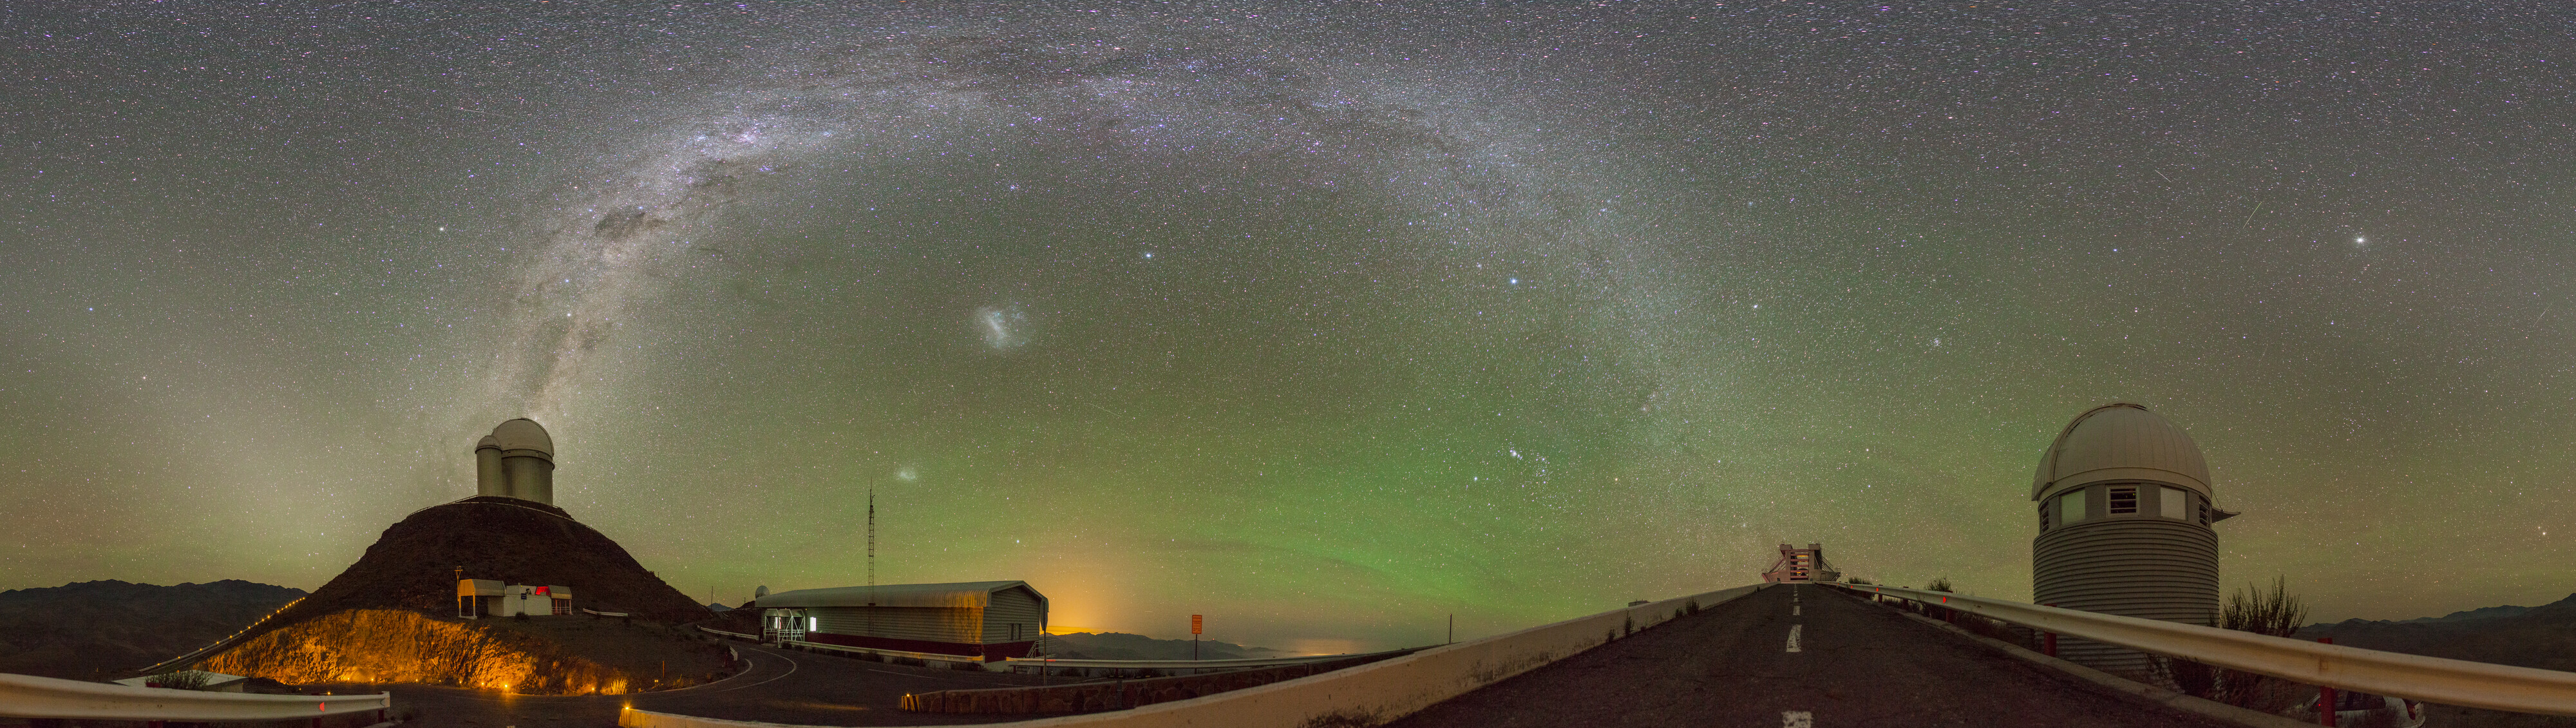

La Silla gets the green light

The magical green glow that dominates the sky in this Picture of the Week is airglow. You won’t be able to see it with the naked eye, but sensitive cameras can capture this faint light emitted by the Earth’s atmosphere, though only in the darkest of places. It reveals itself where there is little light pollution, like here at ESO’s La Silla Observatory, on the outskirts of the Chilean Atacama Desert.

With its green colour, the airglow’s continuous presence in the sky is not to be confused with the dynamic, dancing auroras. Airglow is a chemical process triggered by ultraviolet radiation from the Sun, which causes atoms in the upper atmosphere to emit very faint light. Auroras, on the other hand, are caused by charged particles catapulted into the Earth’s magnetic field. And while auroras are elusive and short-lived spectacles, airglow is more like quiet background music. The green glow here is caused by oxygen atoms, but it can also be red or yellow, depending on the type of atoms or molecules that cause them.

From left to right we can see ESO’s 3.6m telescope, ESO’s New Technology Telescope and the Swiss 1.2-metre Leonhard Euler Telescope. How about seeing them up close? Yes, you can actually visit them. There will be no airglow, as visits are during daytime to avoid interfering with the night-time work, and airglow is invisible to the naked eye –– but the telescopes more than make up for it.

Alternative projections of this image

Fisheye projection
Interactive panorama

Credit: J. Pérez/ESO